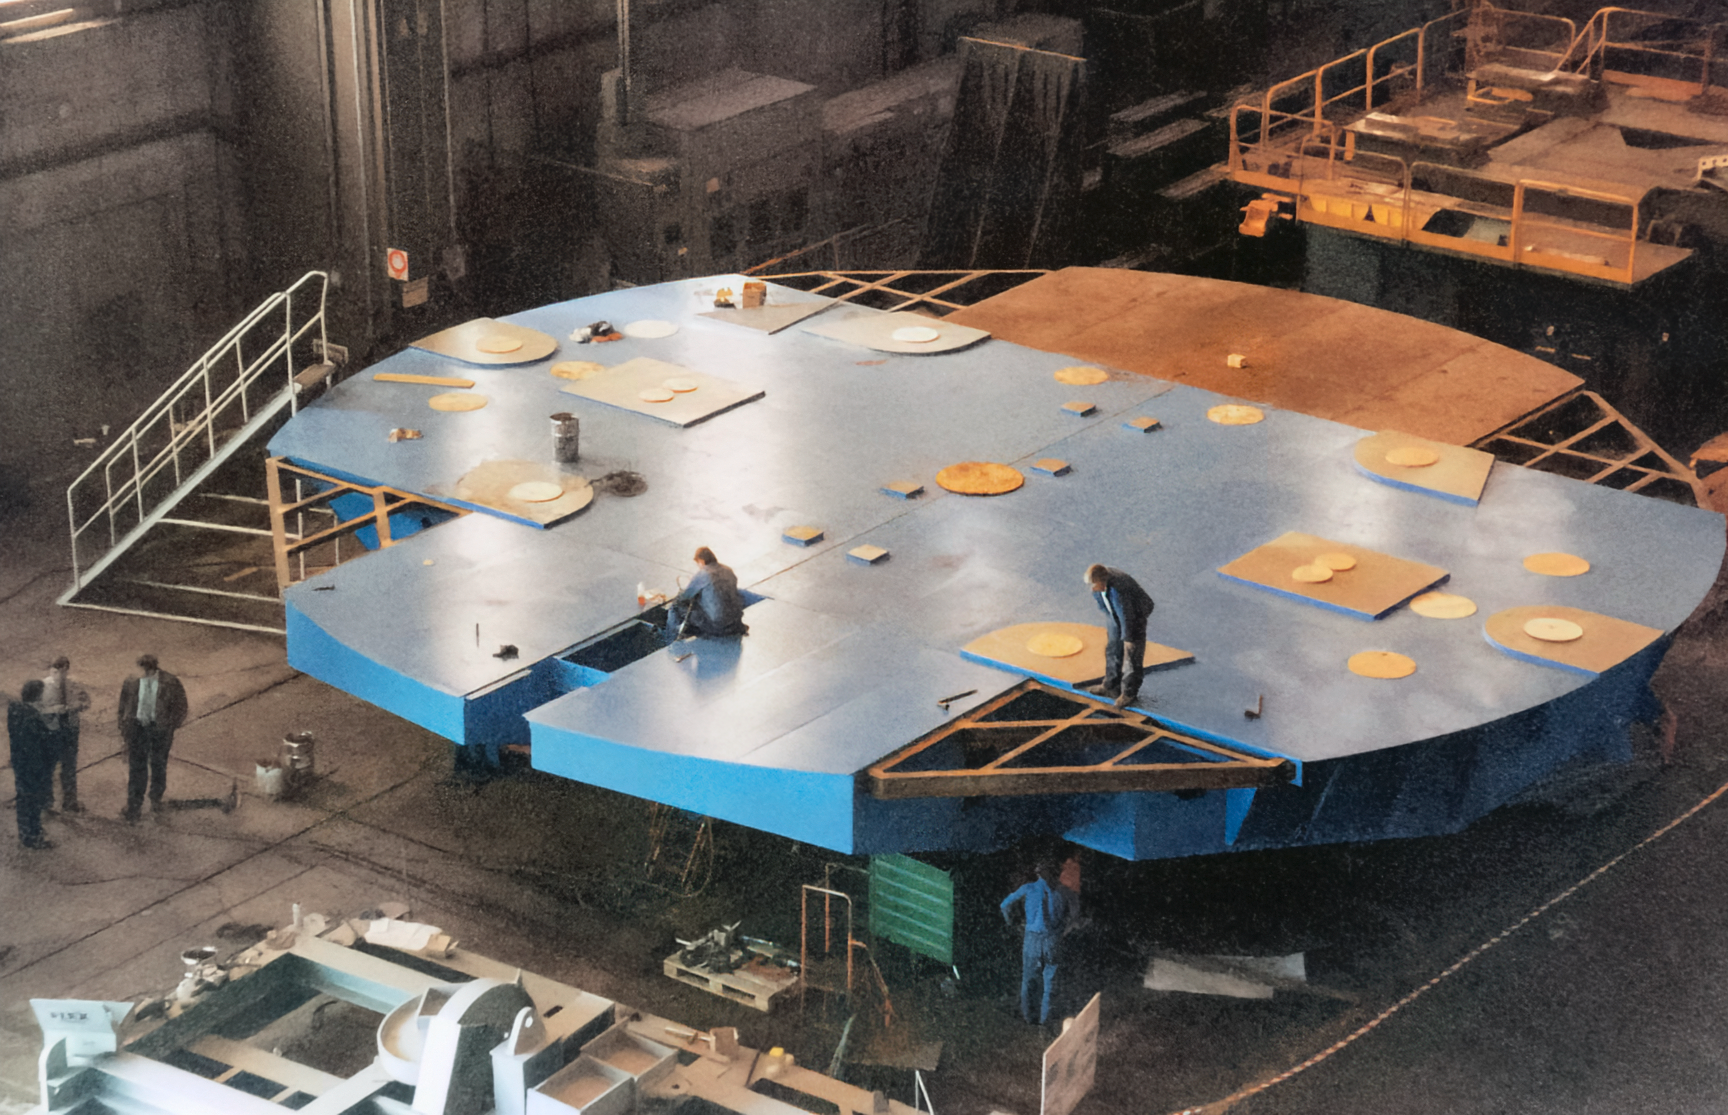

Gemini Activities

Activities related to the construction and commissioning of the twin International Gemini Observatory telescopes.

Credit: International Gemini Observatory/NOIRLab/NSF/AURA